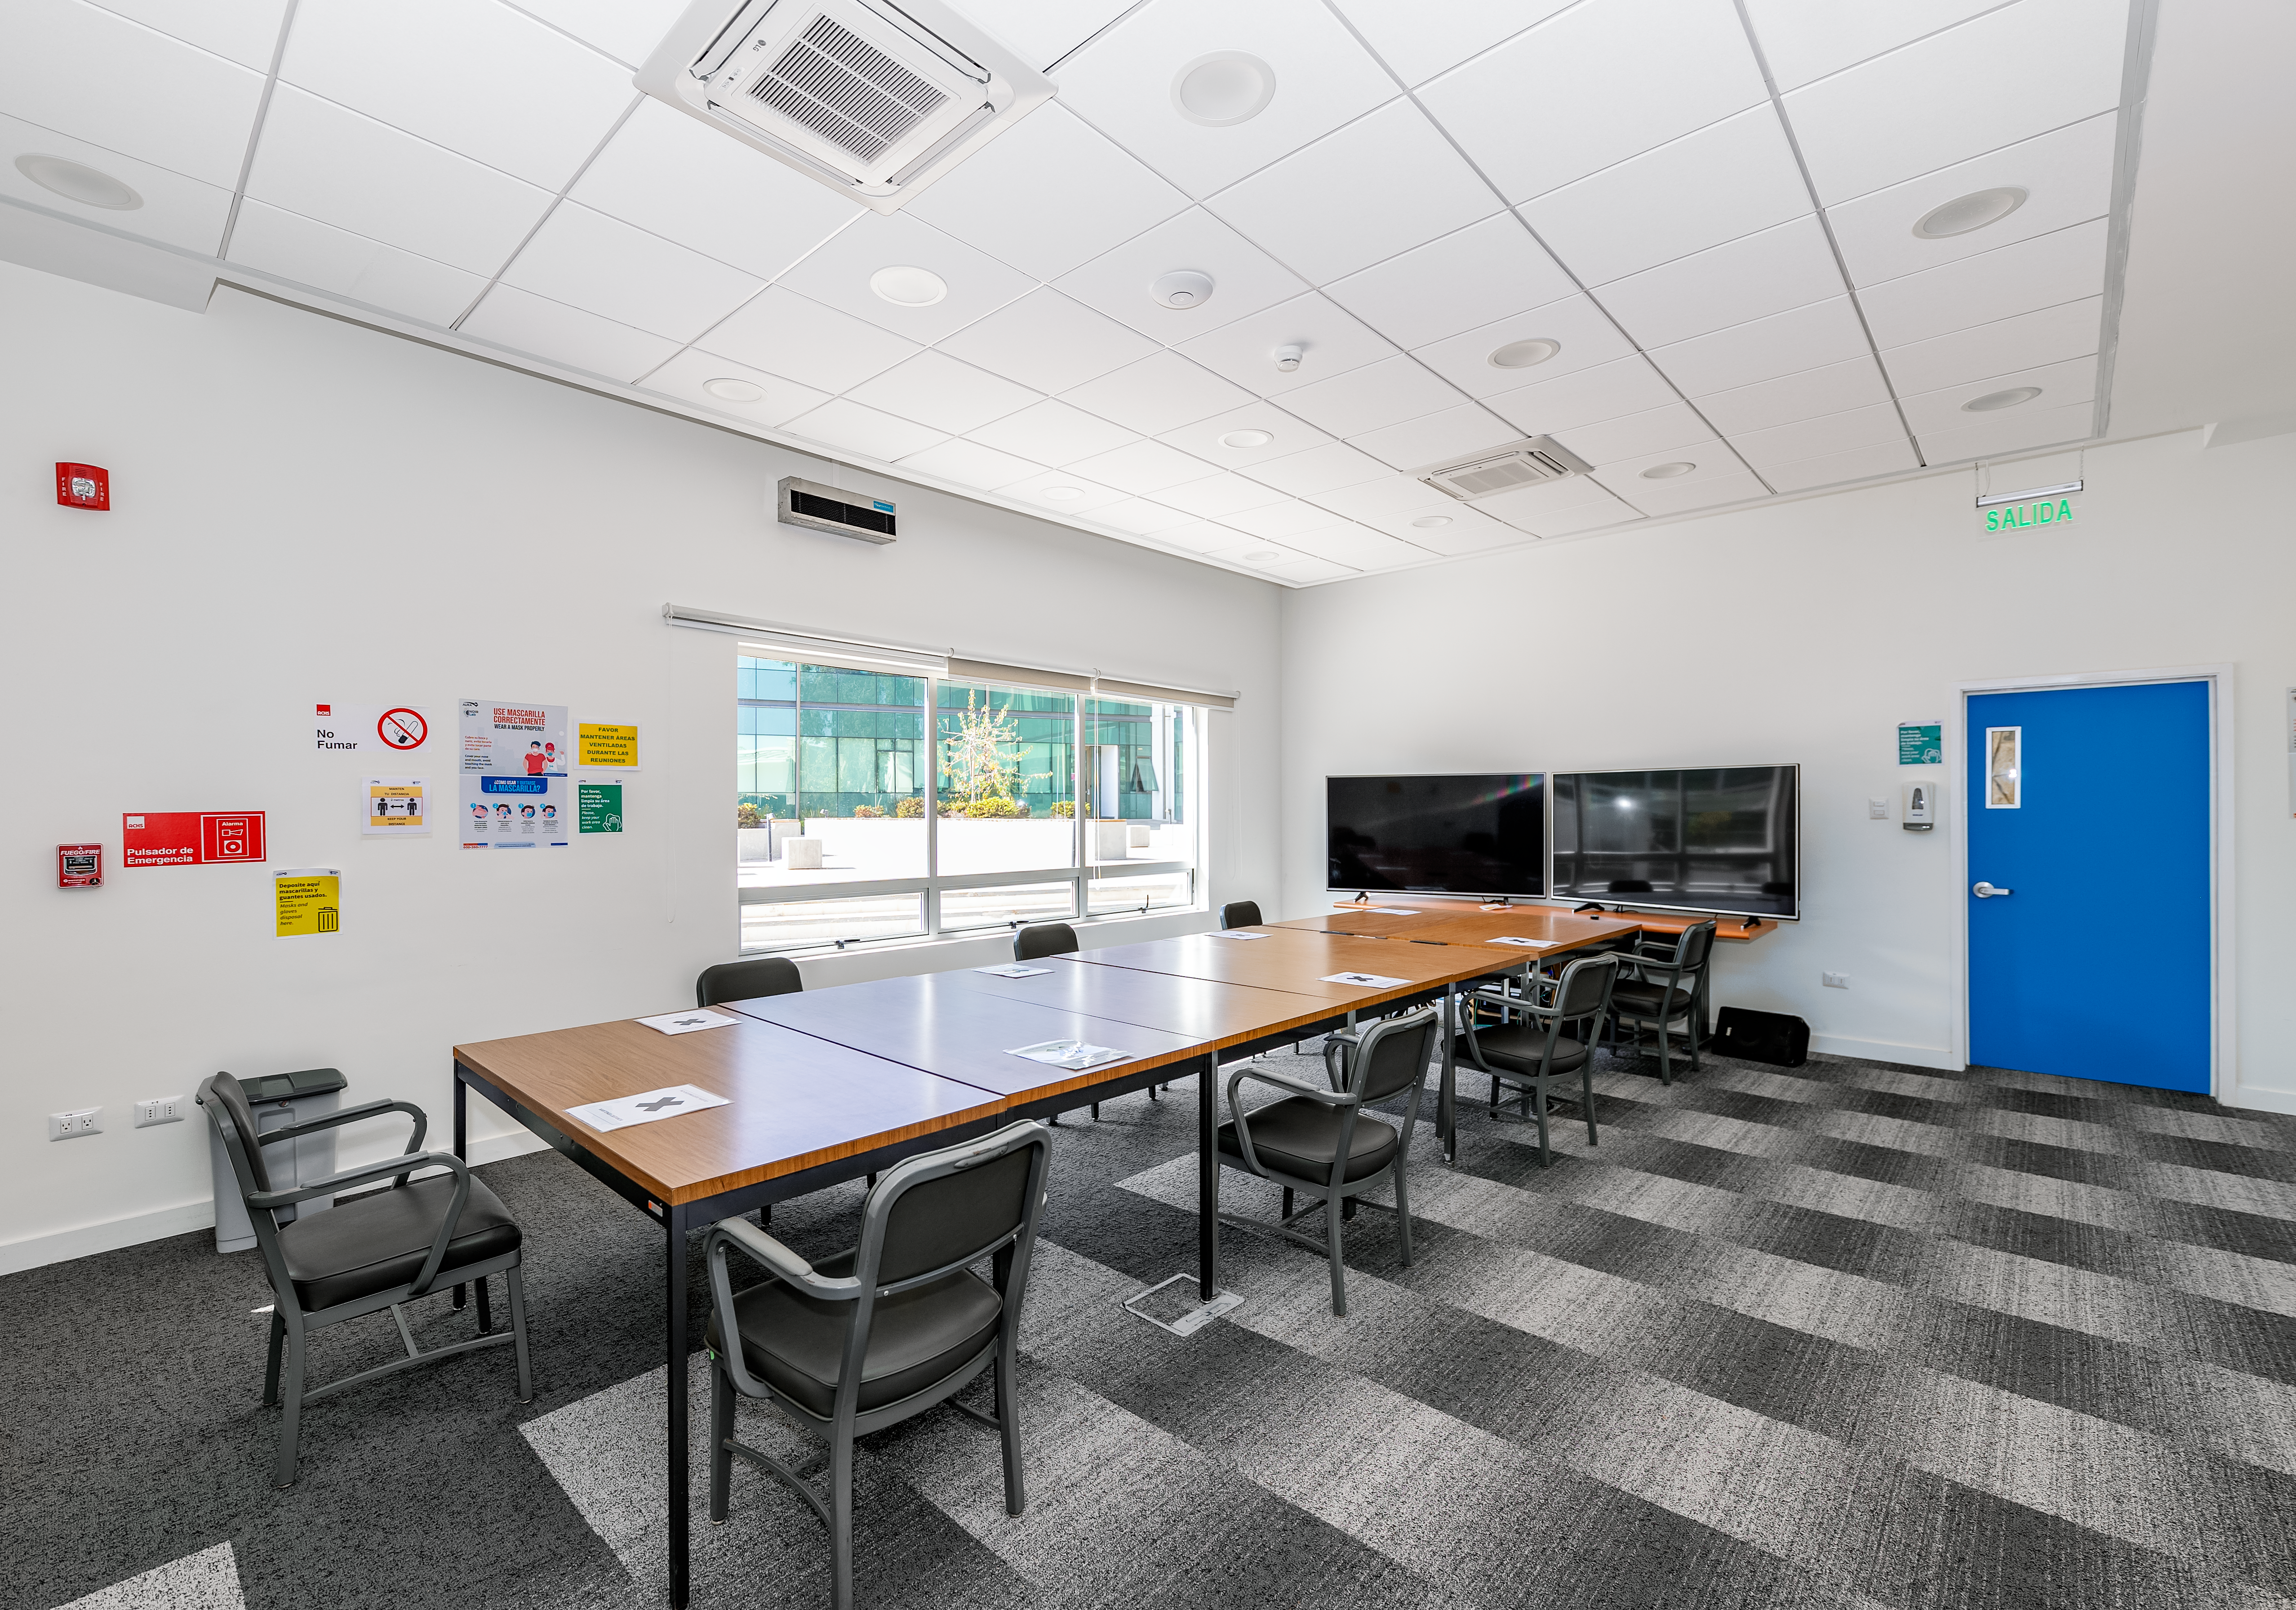

AURA Recinto Building A Conference Room

The main conference room at the AURA Recinto Building A in La Serena, Chile.

Credit: NOIRLab/NSF/AURA/T. Slovinský